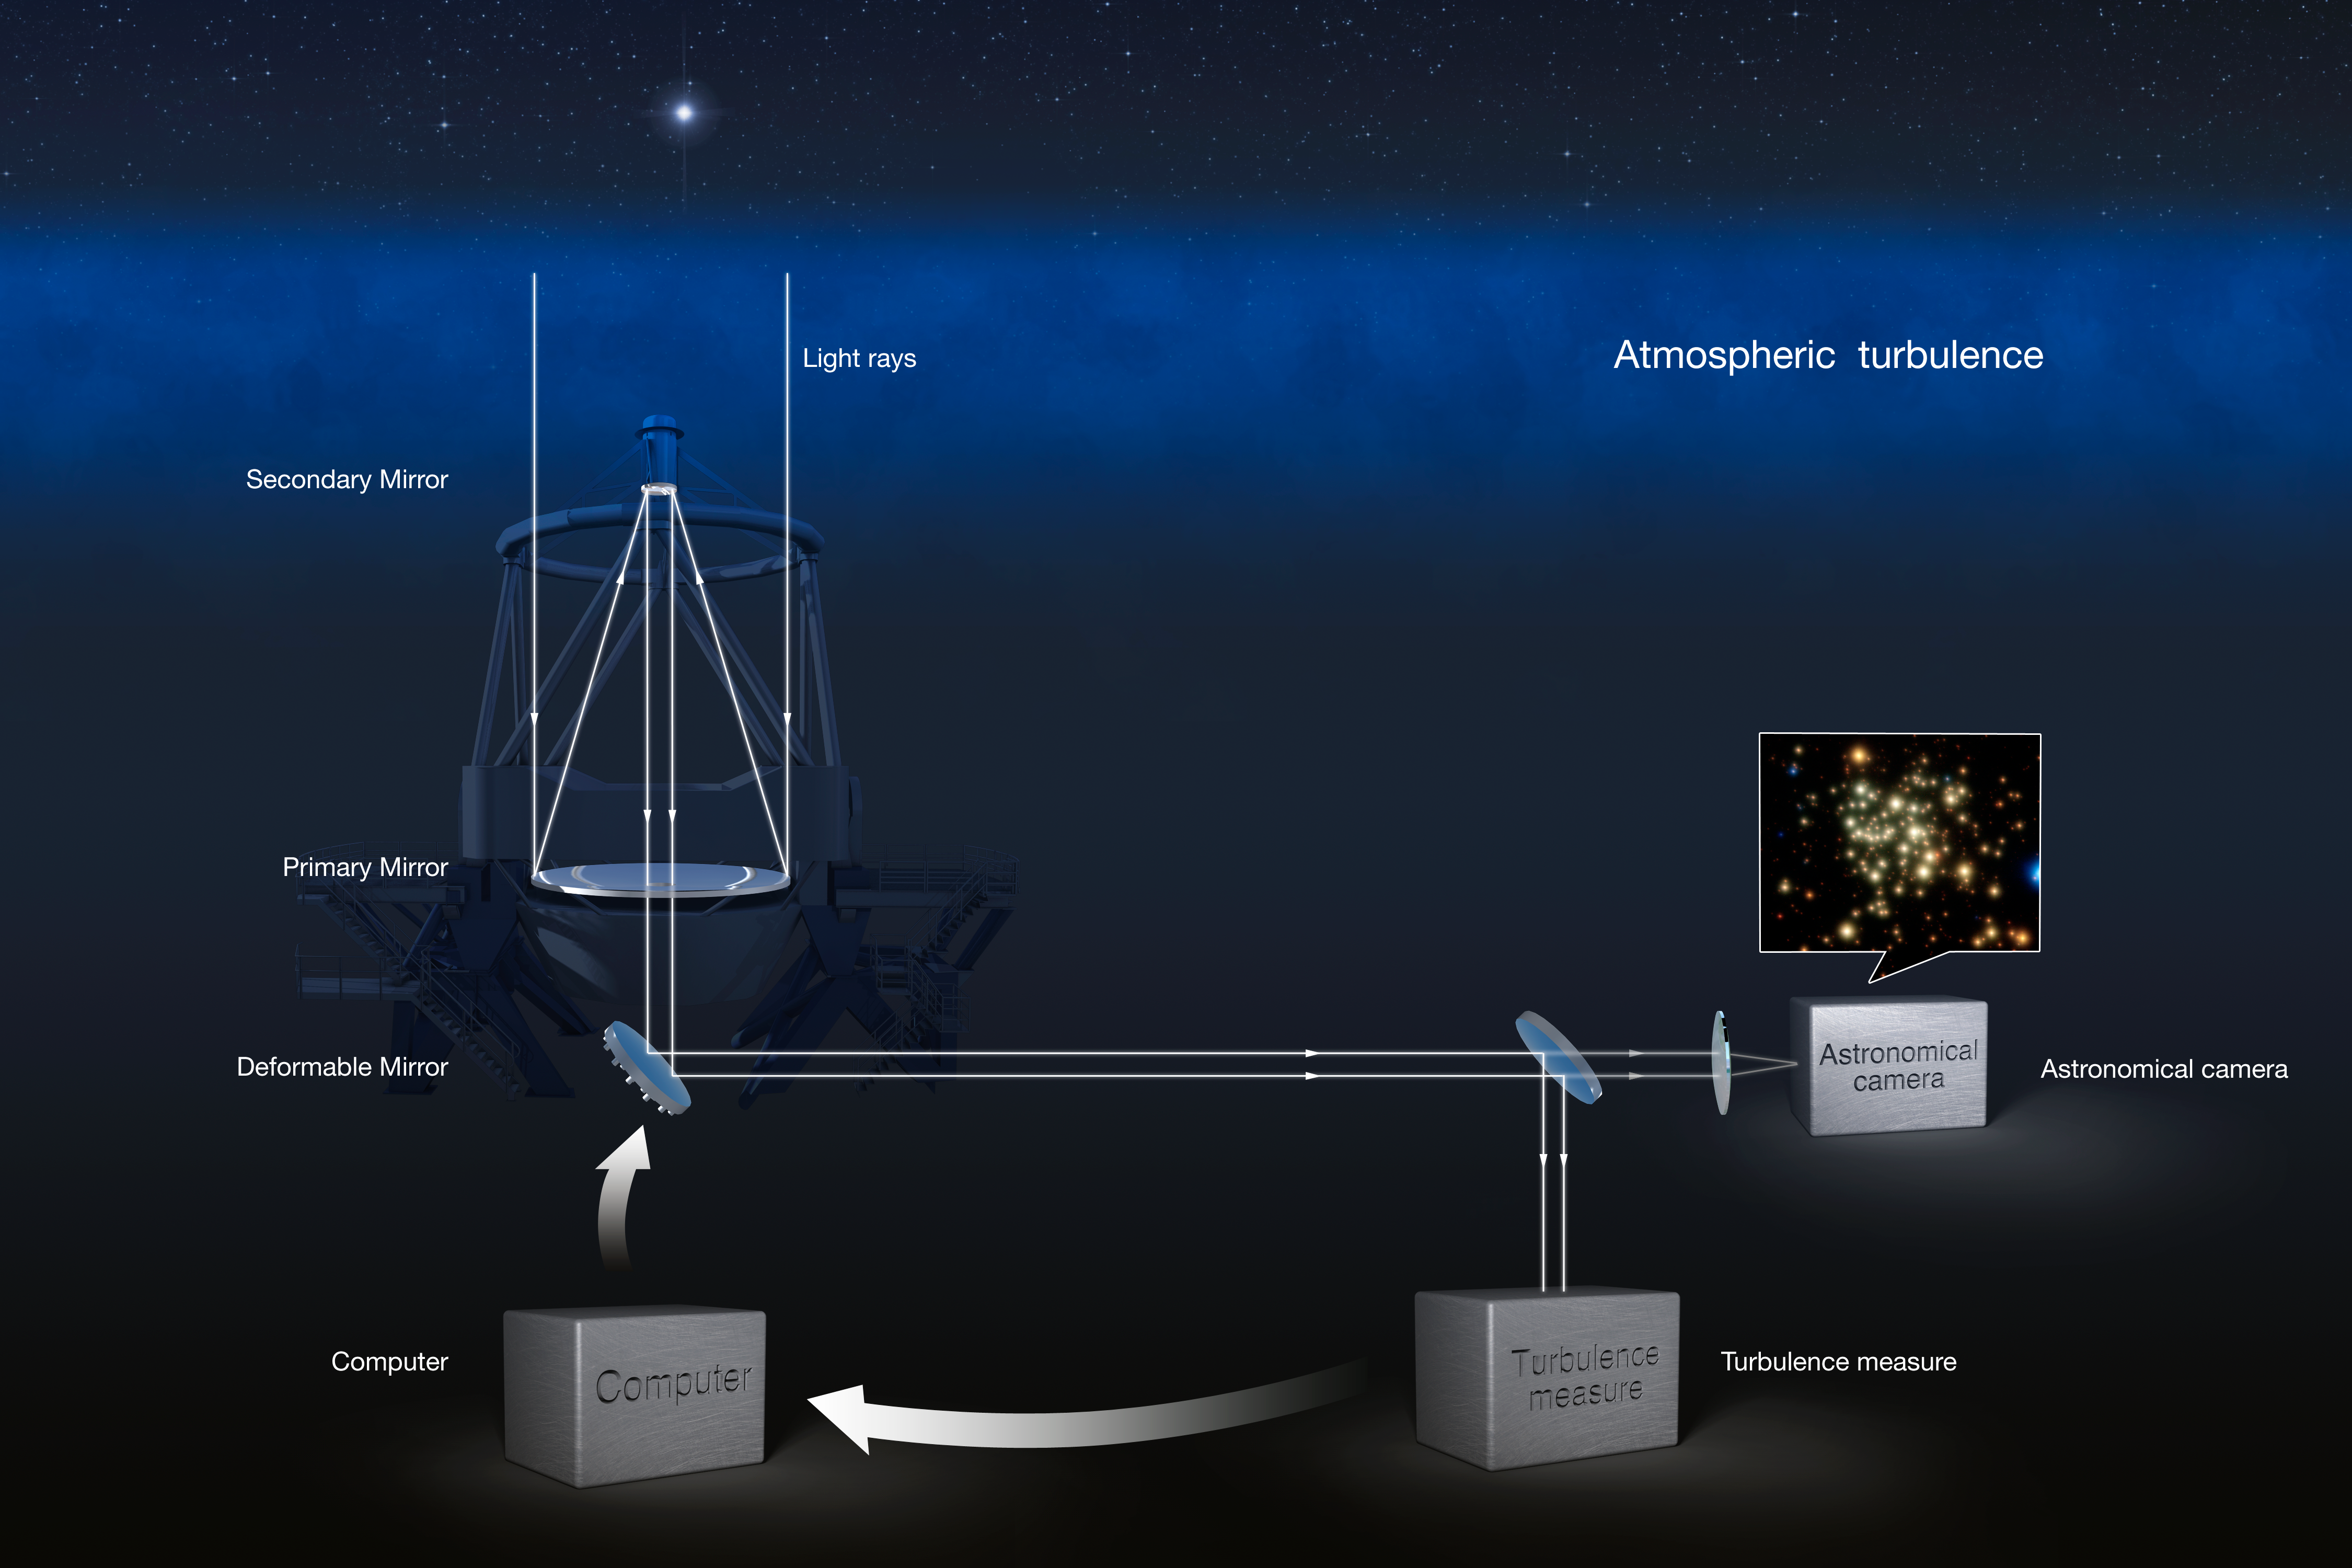

Adaptive Optics explained

This illustration shows how adaptive optics work.

Credit: ESO